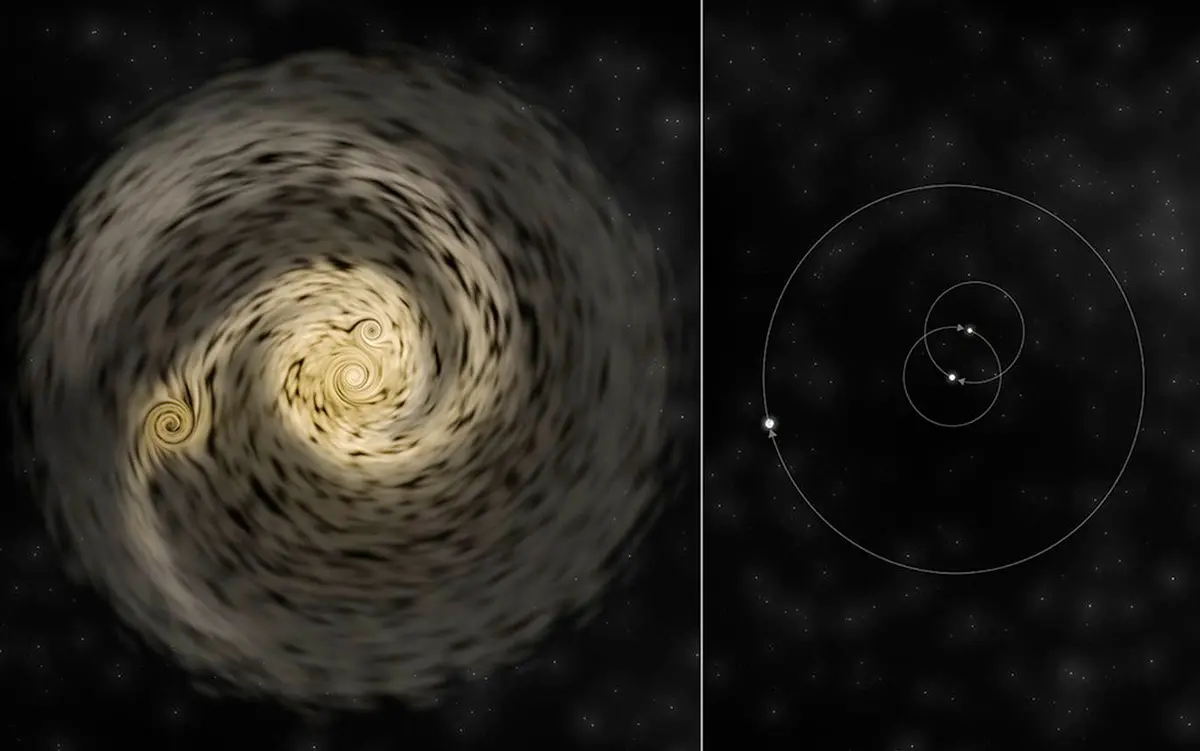

Artist’s conception of how the triple-star system develops

Artist’s conception of how the triple-star system develops. Left, disk of material fragments into separate protostars. Right, the resulting stellar system.

Credit: Bill Saxton, NRAO/AUI/NSF